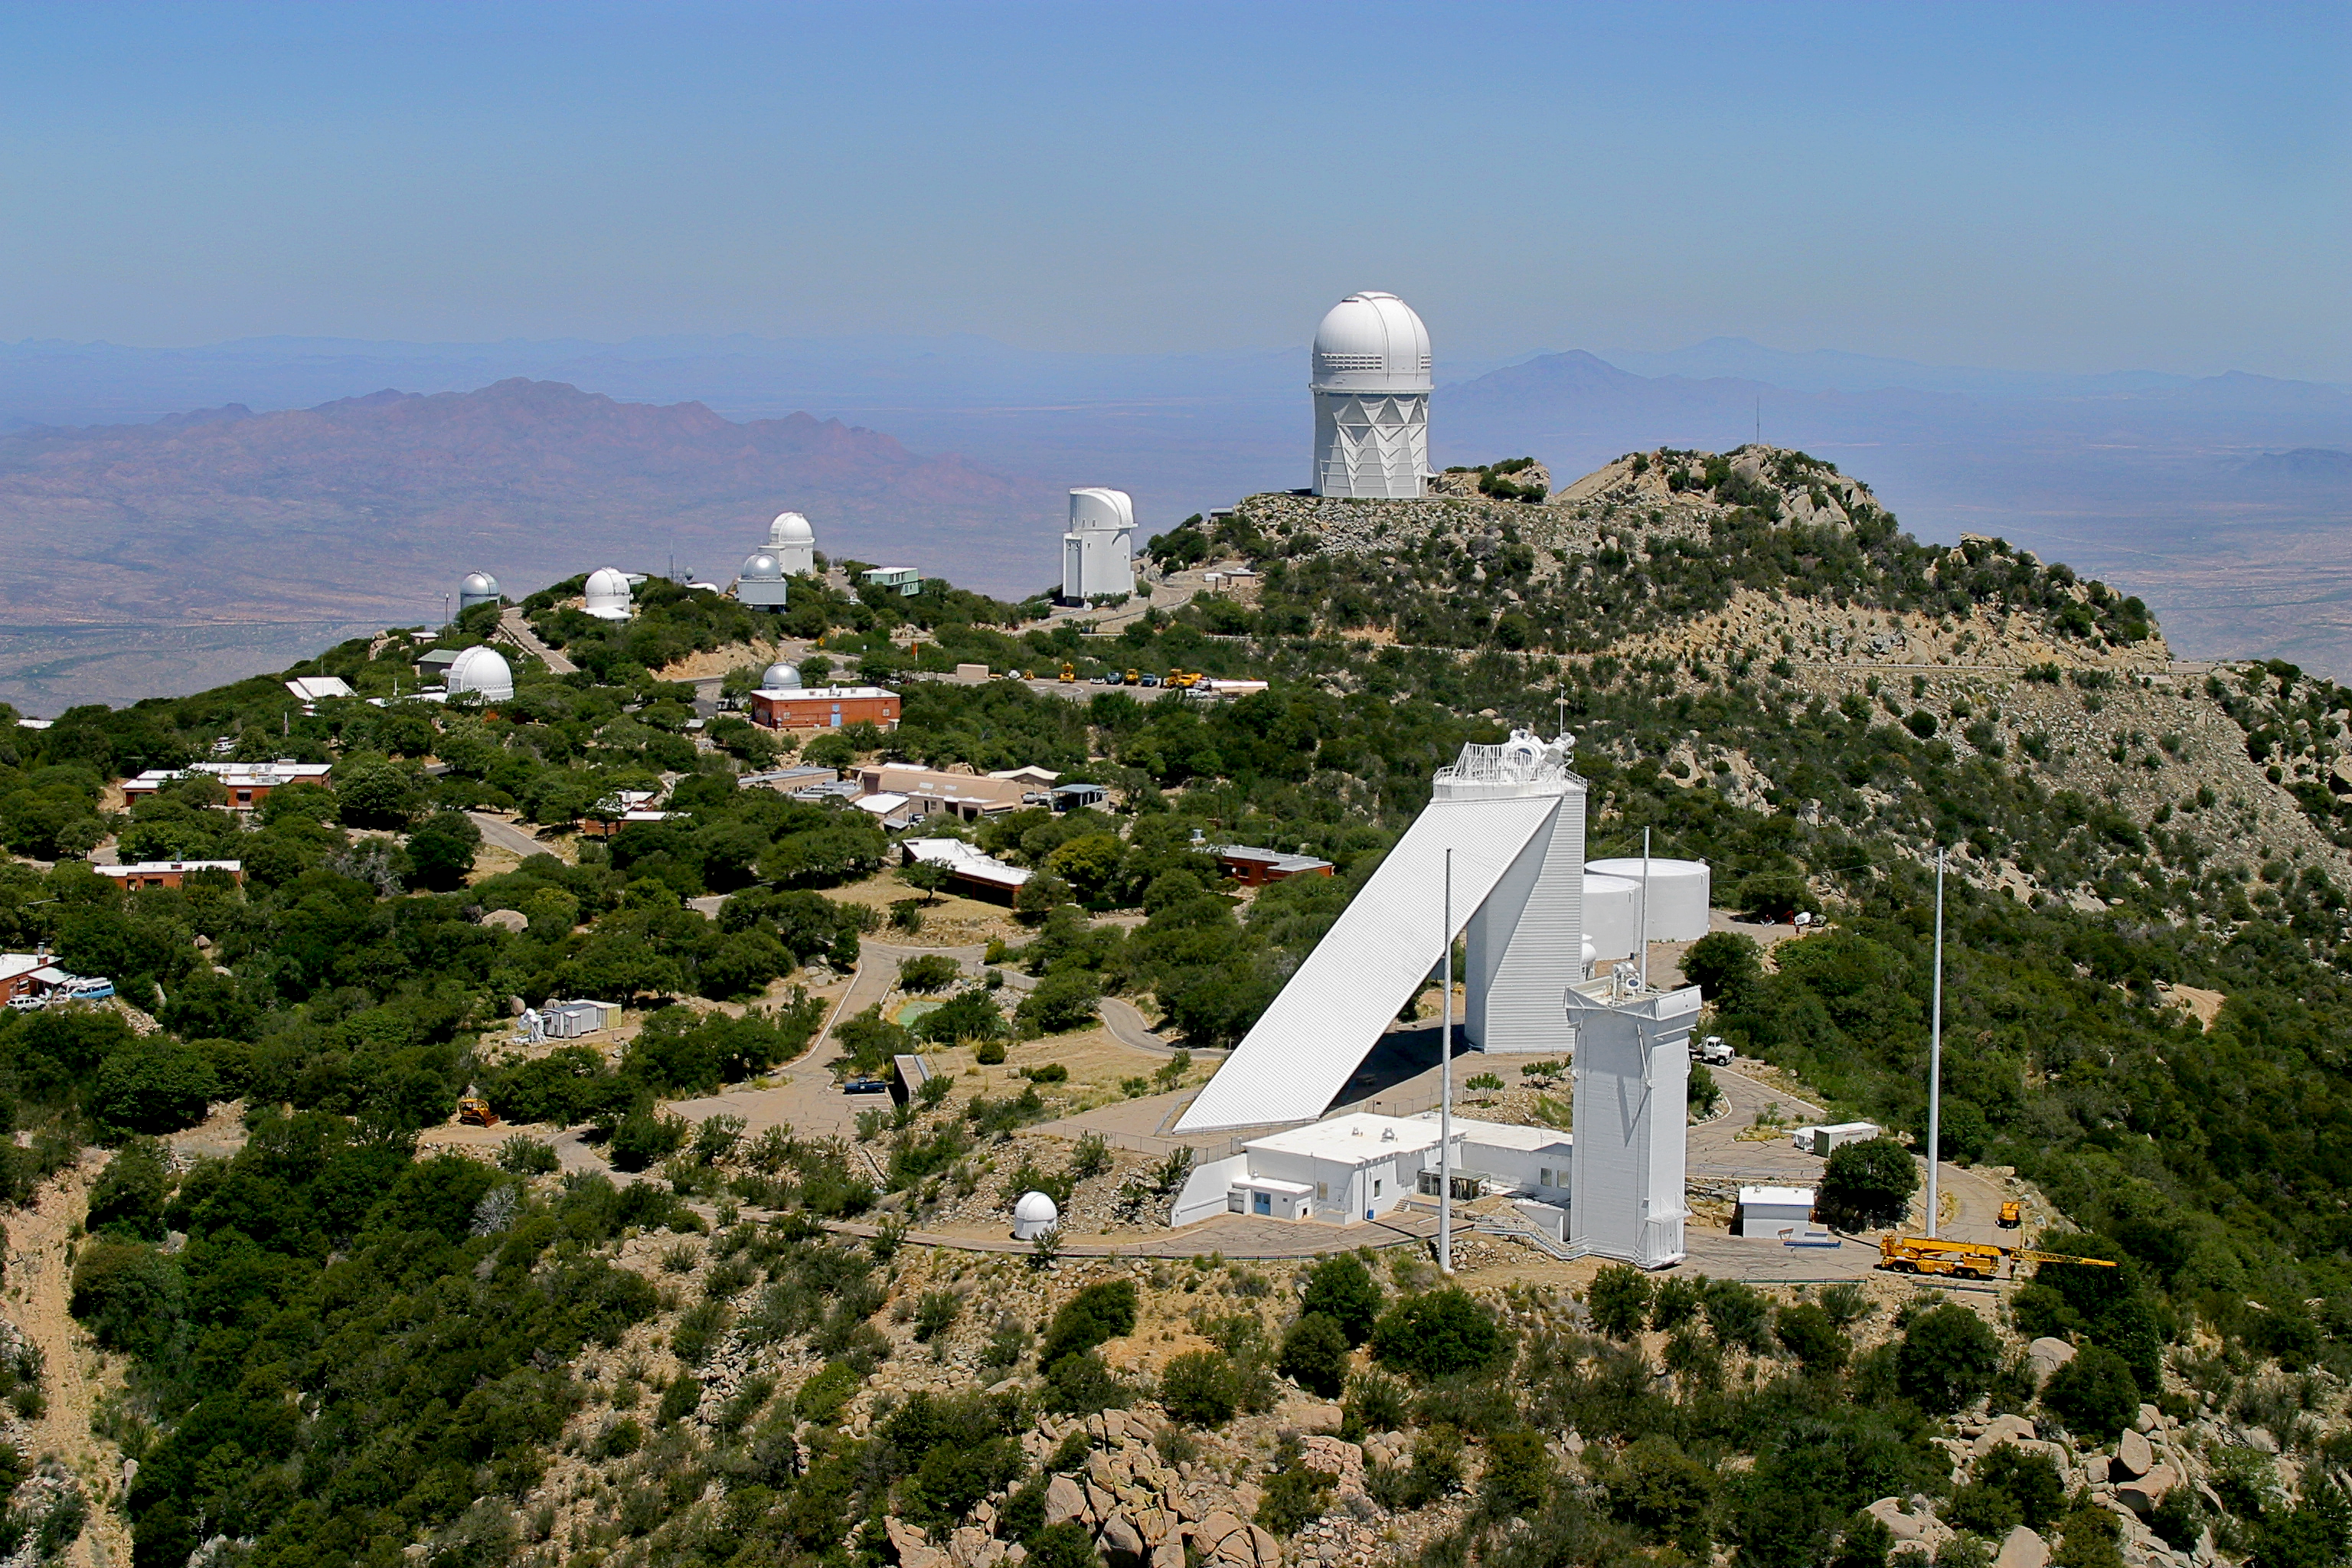

Aerial photography of Kitt Peak National Observatory, 13 June 2003

Kitt Peak aerial view, June 2003.

Credit: NOIRLab/NSF/AURA